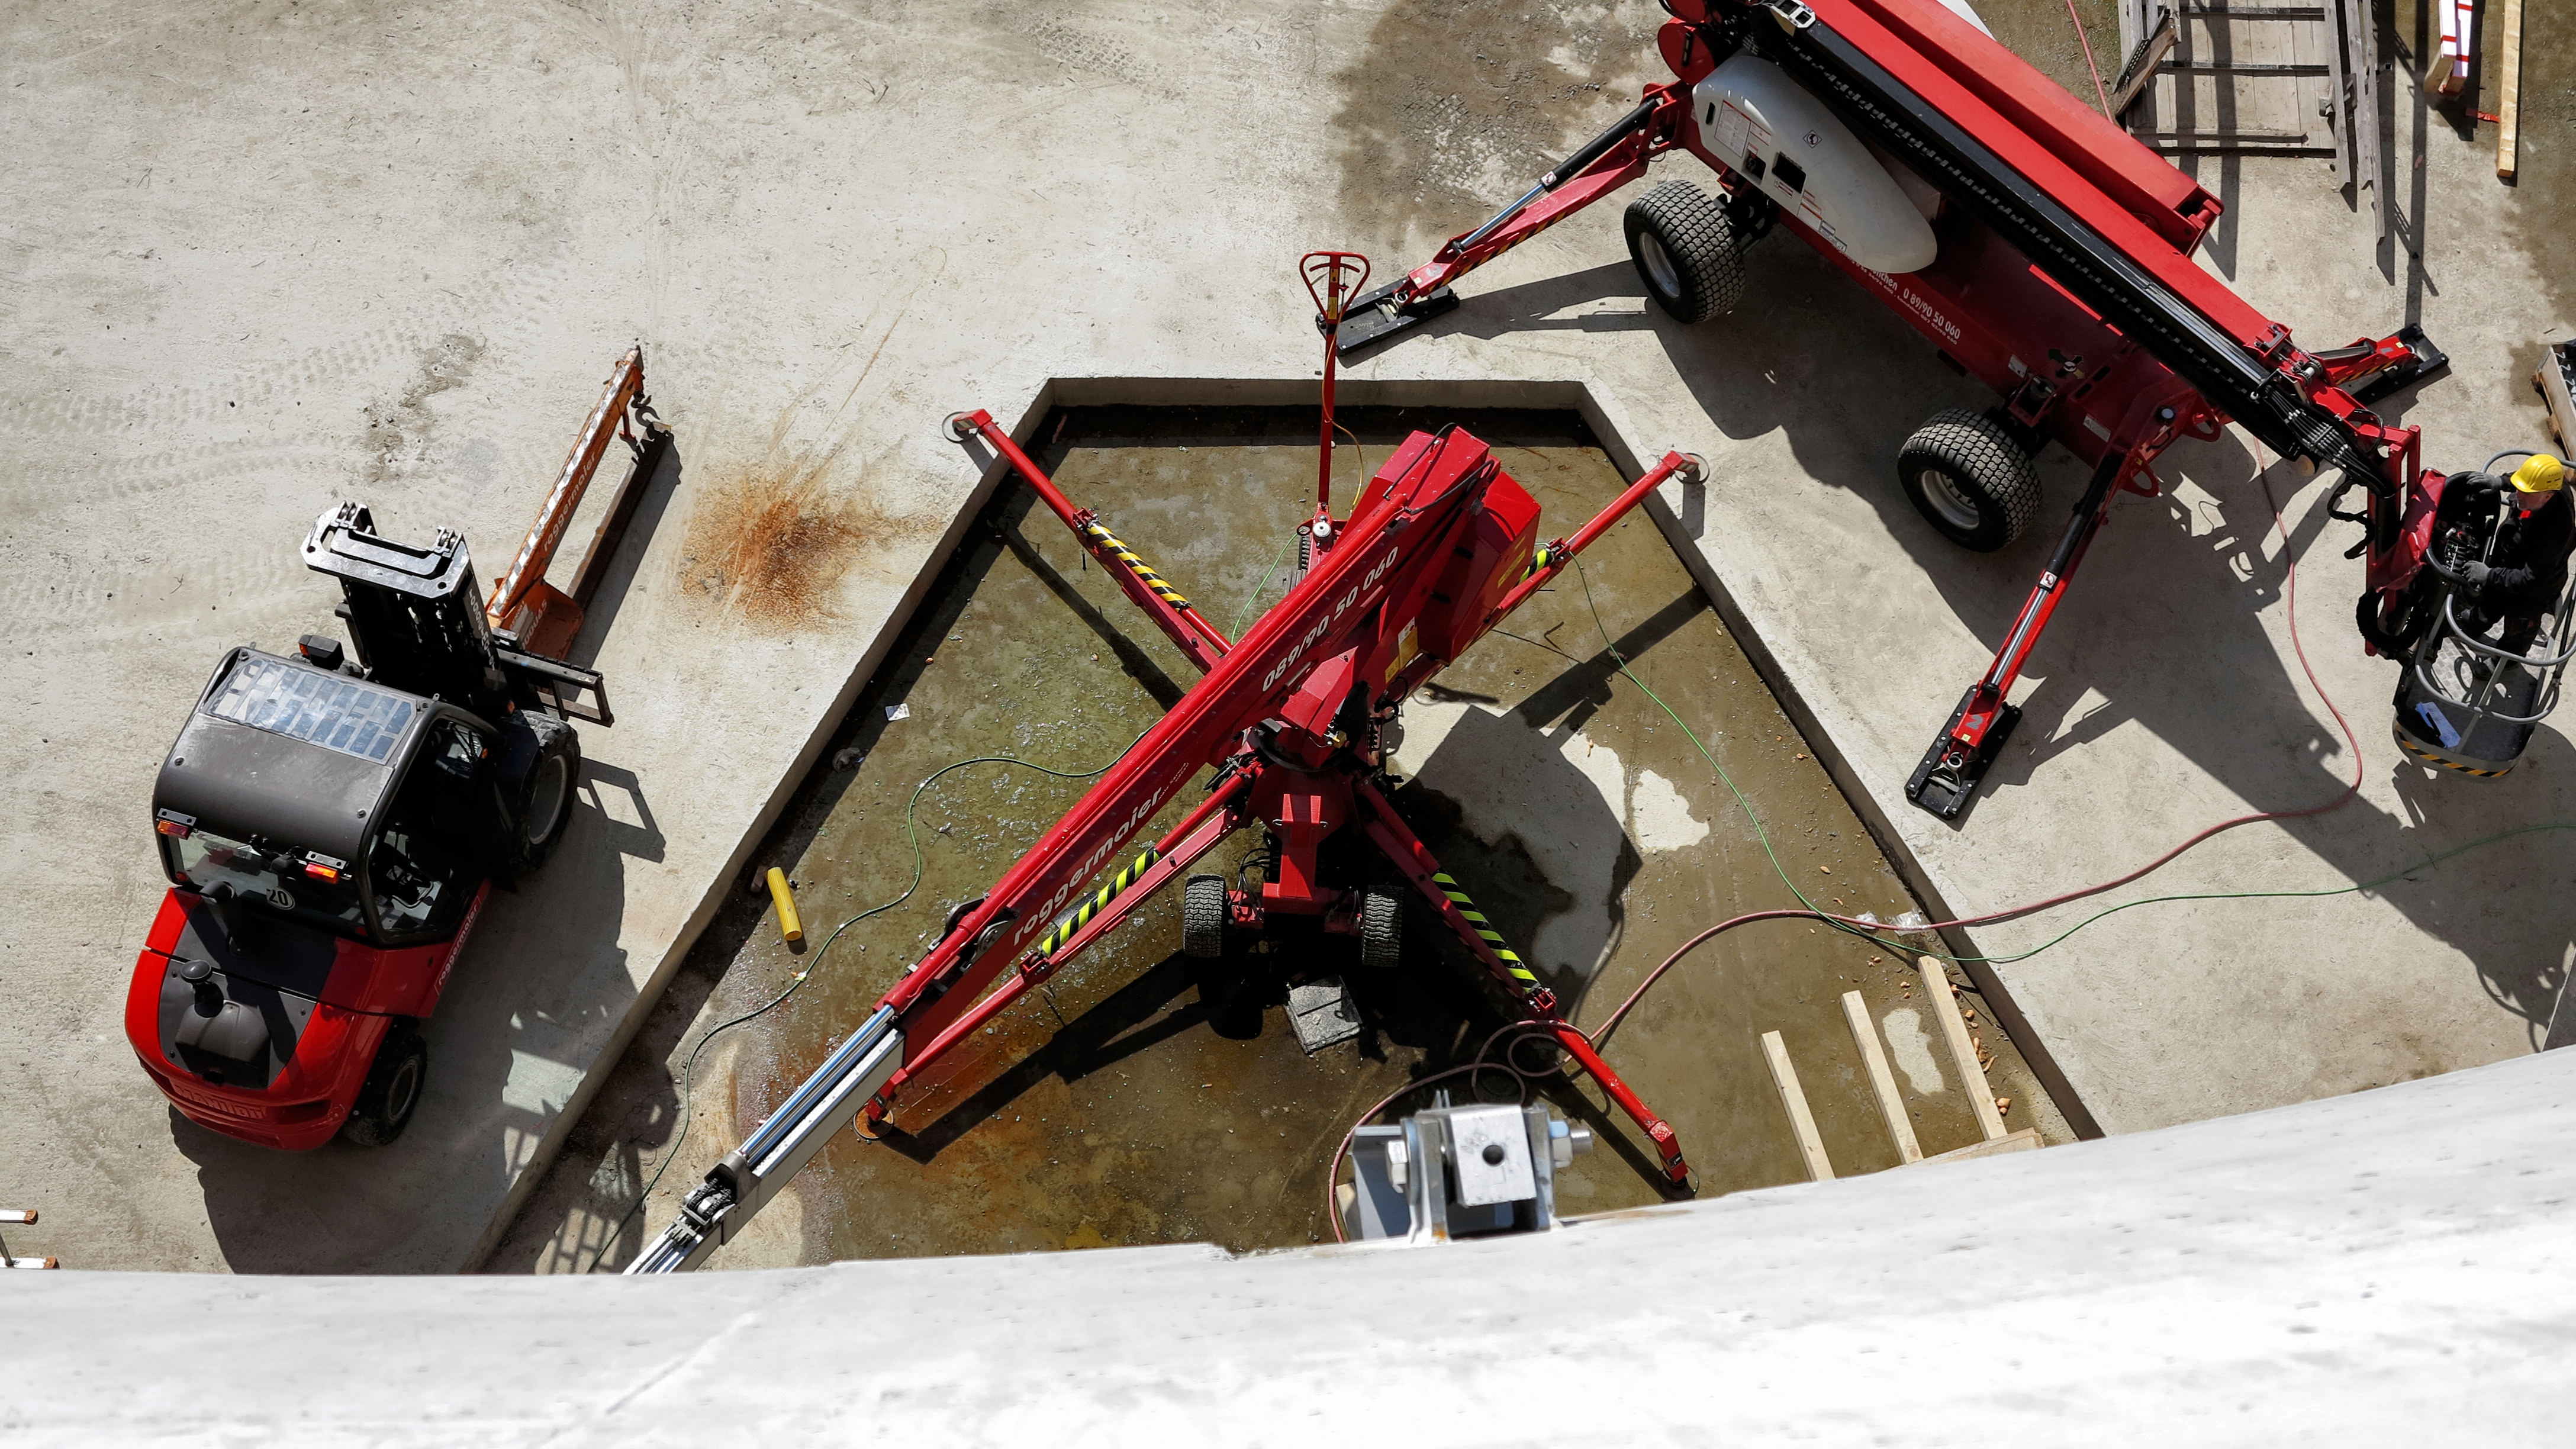

Building machines

Photo taken during the construction of the ESO Supernova Planetarium & Visitor Centre.

Credit: ESO